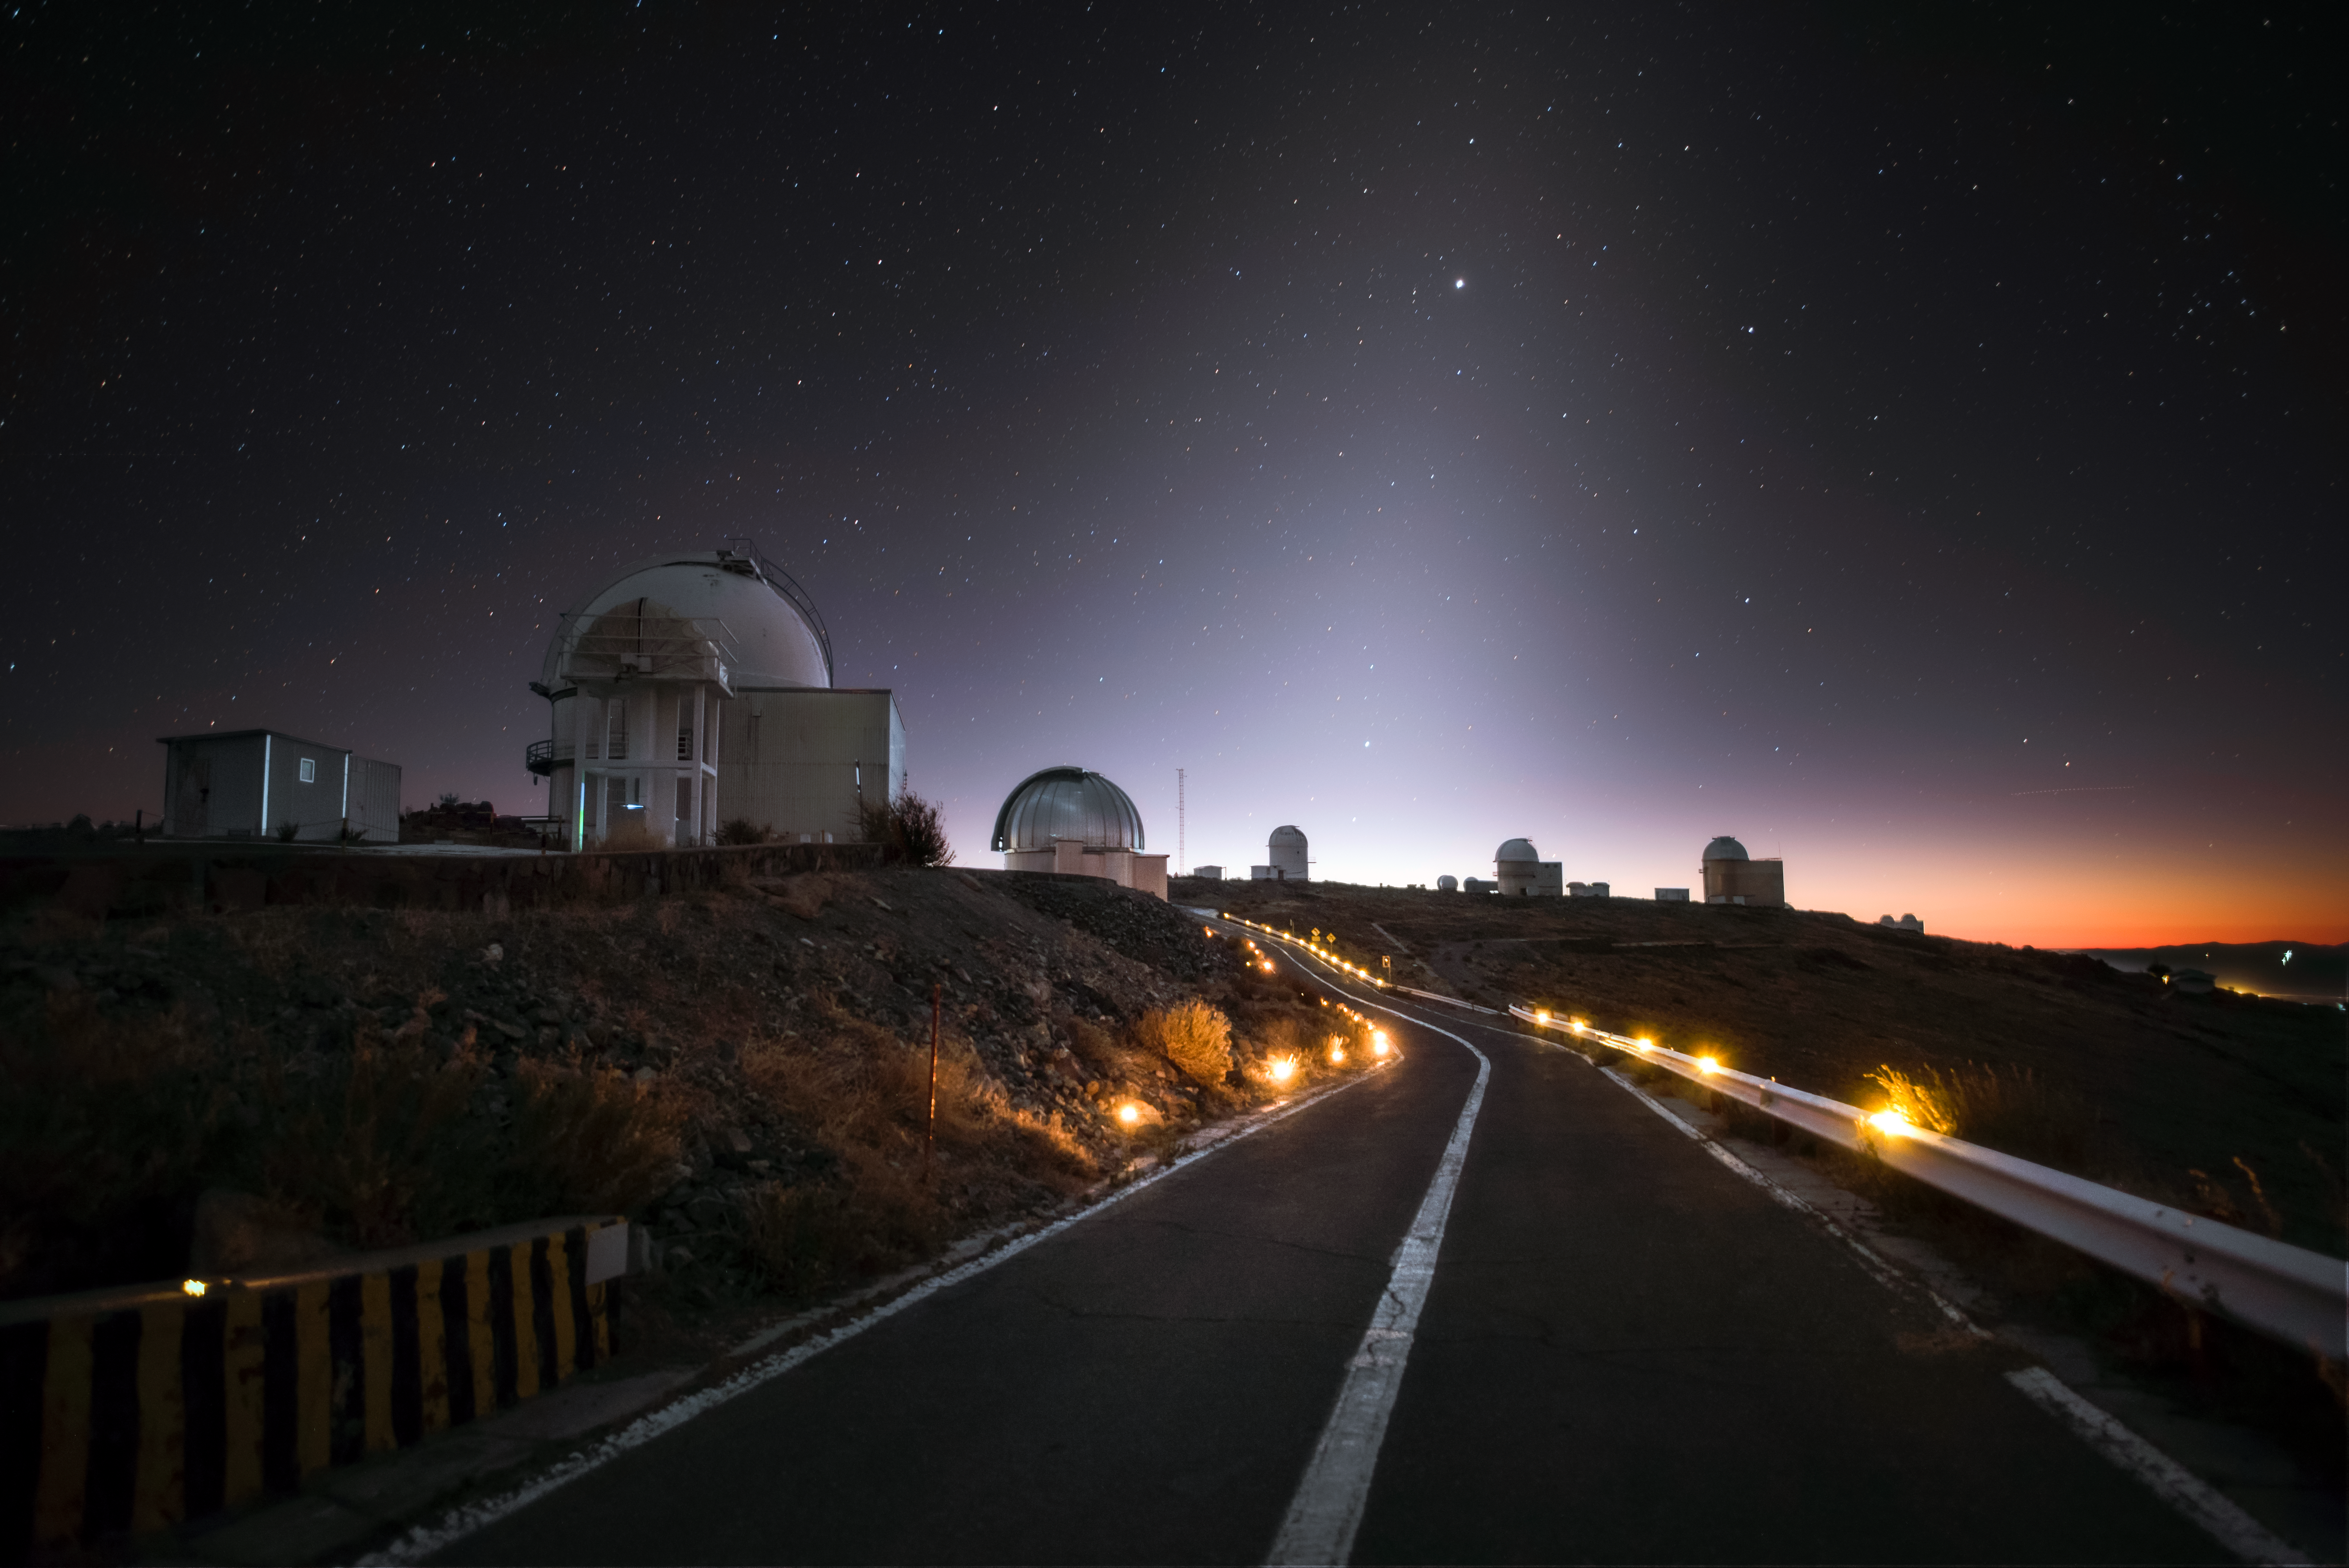

La Silla after sunset

This image shows a collection of the many telescopes that live at ESO's original observatory, La Silla, which is located at an altitude of 2400 metres in the Chilean Atacama Desert. The image was taken shortly after sunset; the zodiacal light – sunlight scattered by dust in the Solar System – is visible as a white band crossing the sky. This site offers excellent viewing conditions, with around 300 clear nights per year, a major factor in the decision to build La Silla there. La Silla became the largest astronomical observatory of its kind, and many of its telescopes have paved the way for new kinds of astronomical technology; the New Technology Telescope (NTT) was a forerunner of the Very Large Telescope (VLT), while the Swedish-ESO Submillimetre Telescope (SEST) paved the way for APEX and ALMA. La Silla celebrates the 50th anniversary of its inauguration this year (2019), and remains among the most scientifically productive observatories in the world.

Credit: A. Ghizzi Panizza/ESO